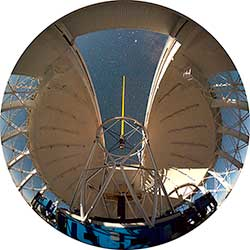

NIFS/LGS at Gemini North

Using NIFS/Laser Guide Star AO

Credit: International Gemini Observatory/NOIRLab/NSF/AURA